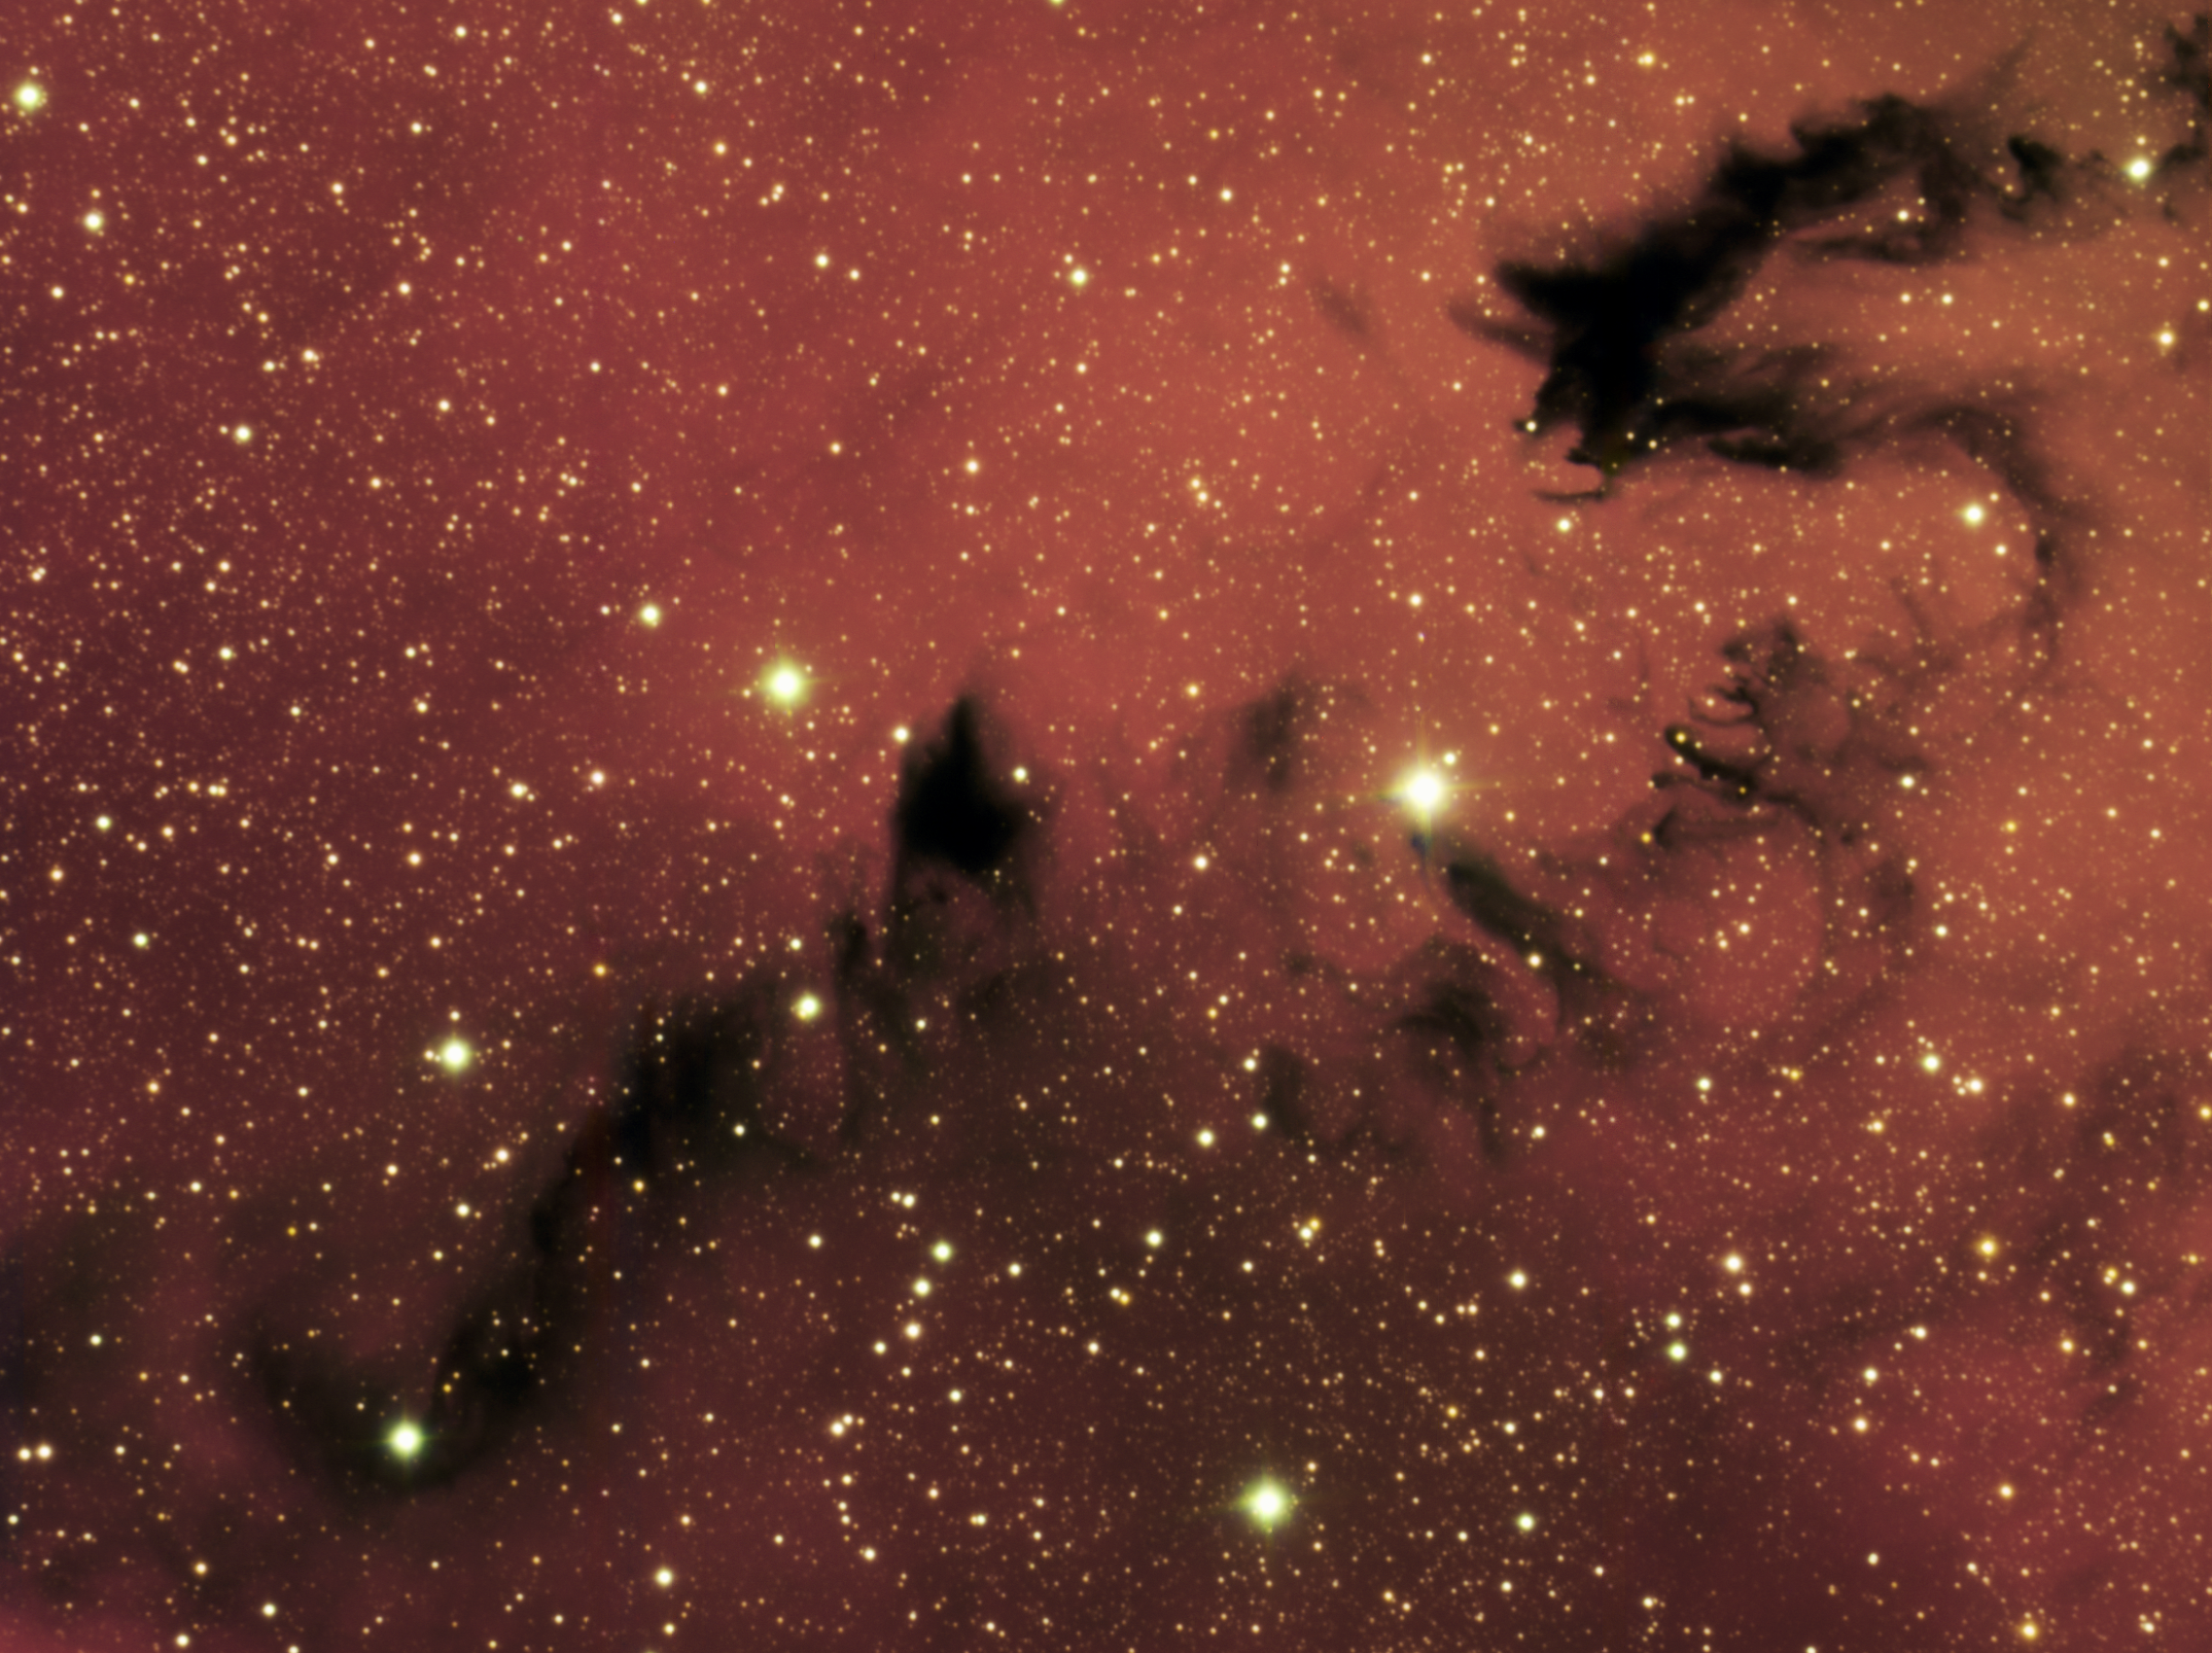

Chinese Dragon NGC 6559

Gemini South image of dragon-like dark nebula NGC 6559 NGC 6559 is a relatively small, nearby dust cloud in our Milky Way galaxy that measures about seven light-years across. NGC 6559 is part of a larger star-forming region in the southern constellation Sagittarius. The dark structure that resembles a Chinese dragon is caused by cool dust that absorbs background radiation from hydrogen gas that glows in red light due to ionization from nearby stars. The intricate details and wispy structure in the dark cloud is determined by turbulence flow dynamics influenced by variables such as nearby star radiation and motions of other nearby gas and dust. These kinds of clouds illustrate how past generations of stars are dispersing heavier elements into our galaxy, material that will seed future generations of stars and possibly planetary systems.

Credit: International Gemini Observatory